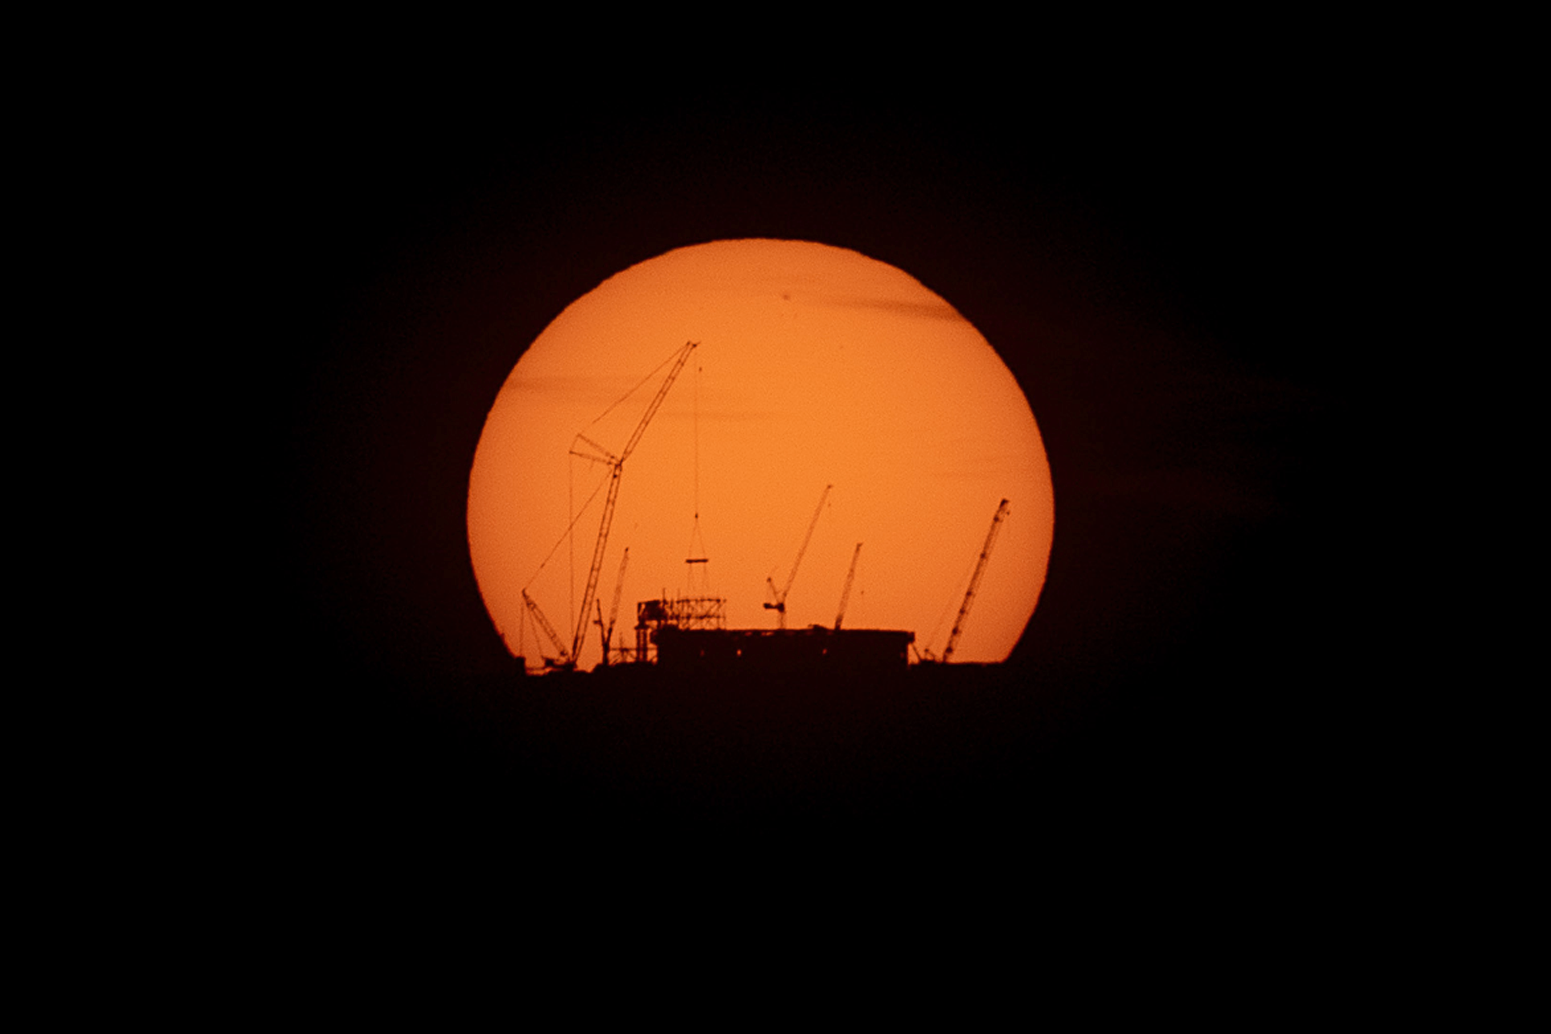

The Sun rising behind the ELT on 15 April 2023

The Sun rises behind ESO’s Extremely Large Telescope (ELT), under construction atop Cerro Armazones, in this image taken on 15 April 2023. Huge cranes are placing the first steel beams on the dome’s skeleton. This photograph was taken from ESO’s Paranal Observatory, about 20 km away.

Credit: B. Häußler/ESO